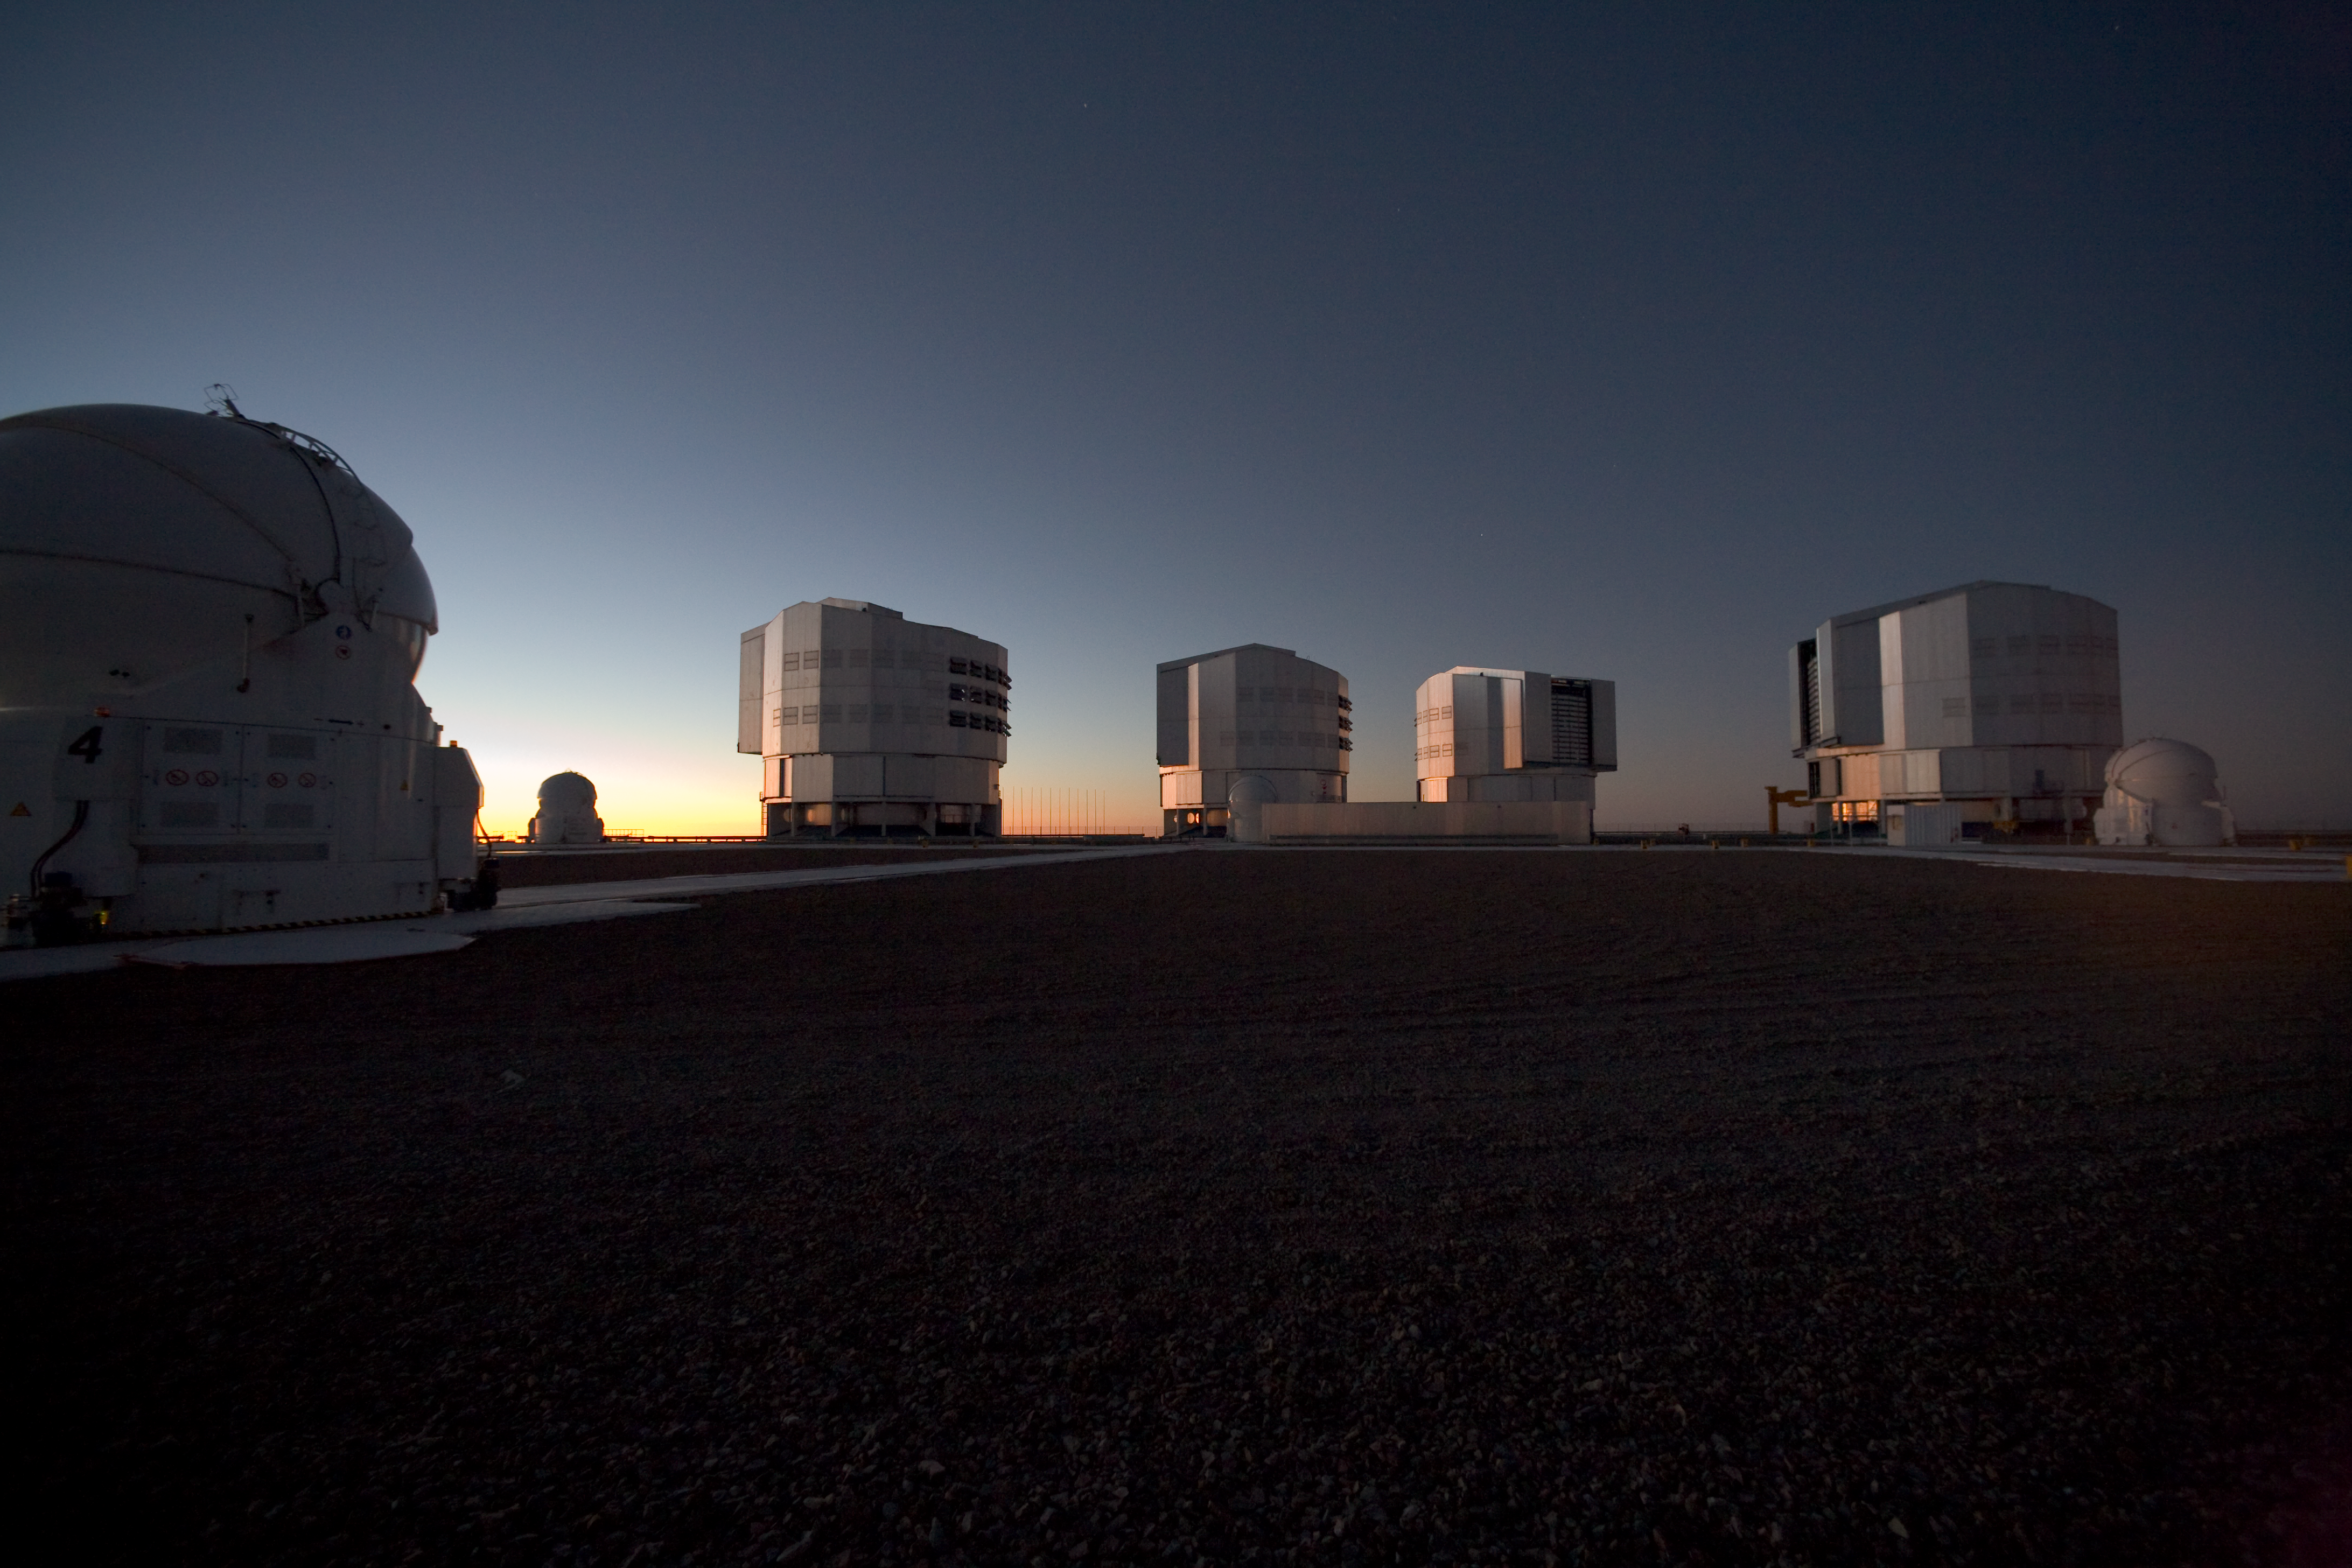

VLT Platform

This image shows the four unit telescopes of the Very Large Telescope, at Paranal Observatory in Chile in March 2009.

Credit: ESO